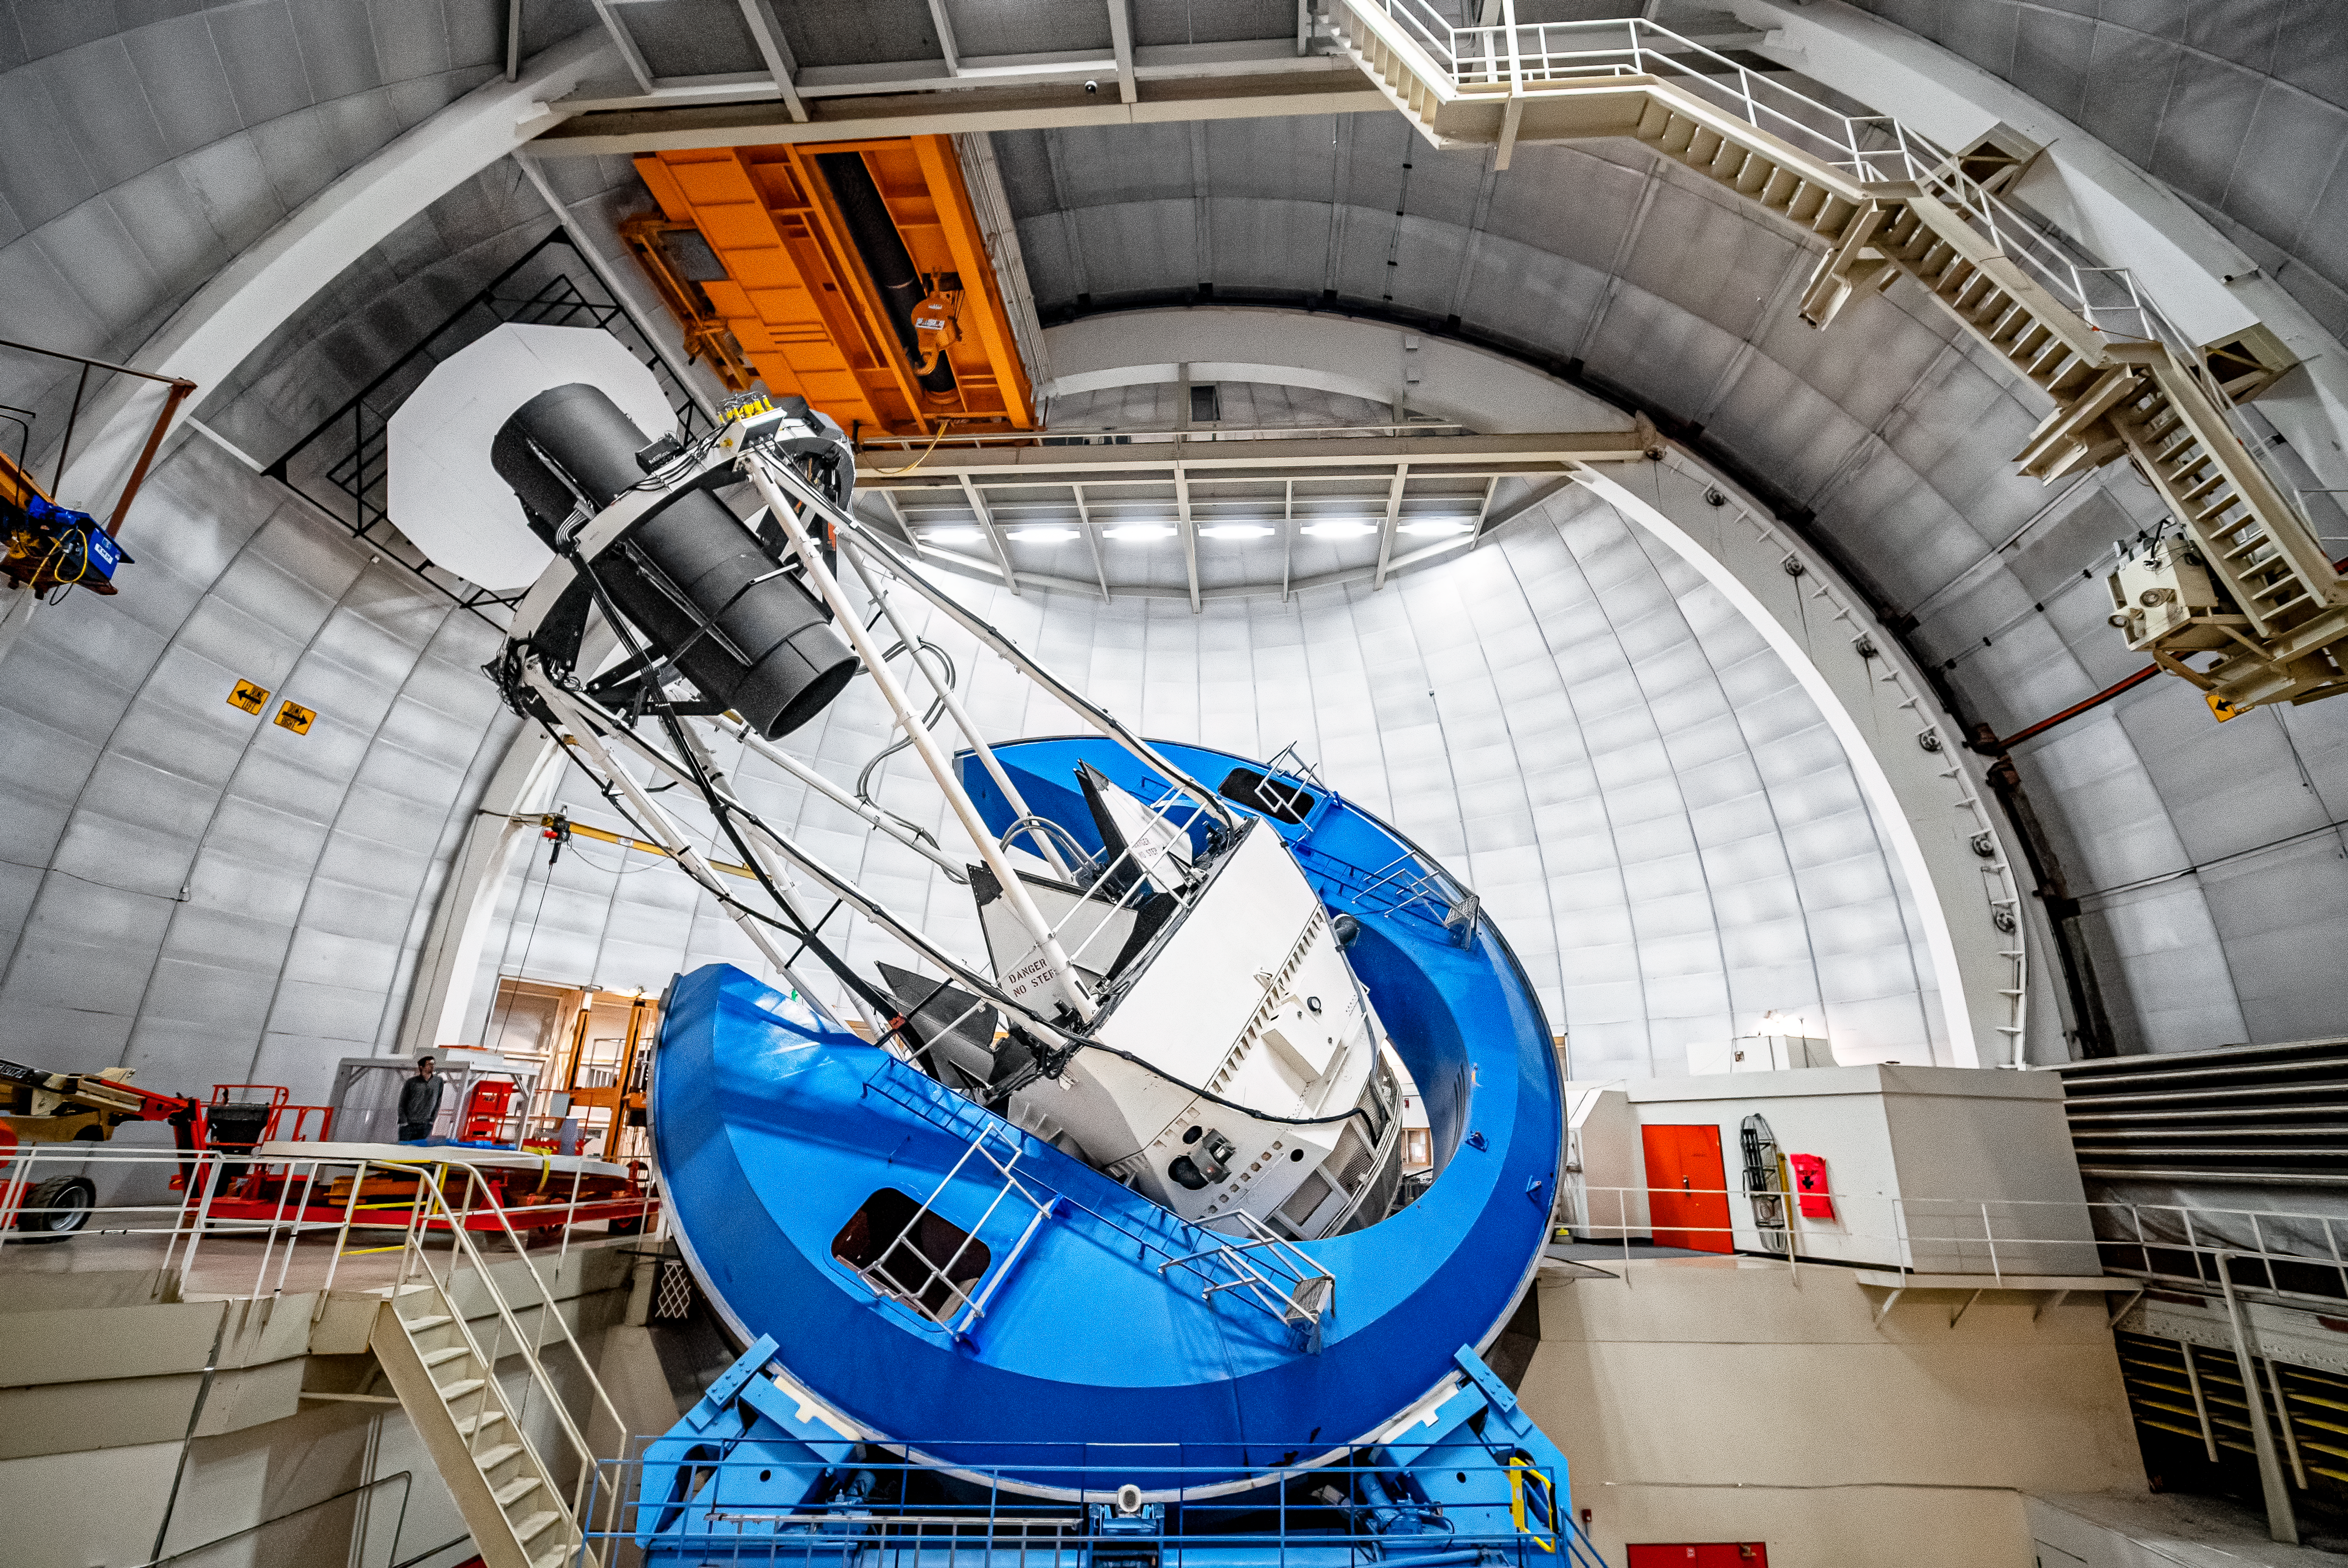

Nicholas U.Mayall 4-meter Telescope Interior

The interior of the U.S. National Science Foundation Nicholas U. Mayall 4-meter Telescope at Kitt Peak National Observatory (KPNO), a Program of NSF NOIRLab, on which DESI is mounted.

Credit: DESI Collaboration/DOE/KPNO/NOIRLab/NSF/AURA/M. Sargent (Berkeley Lab)